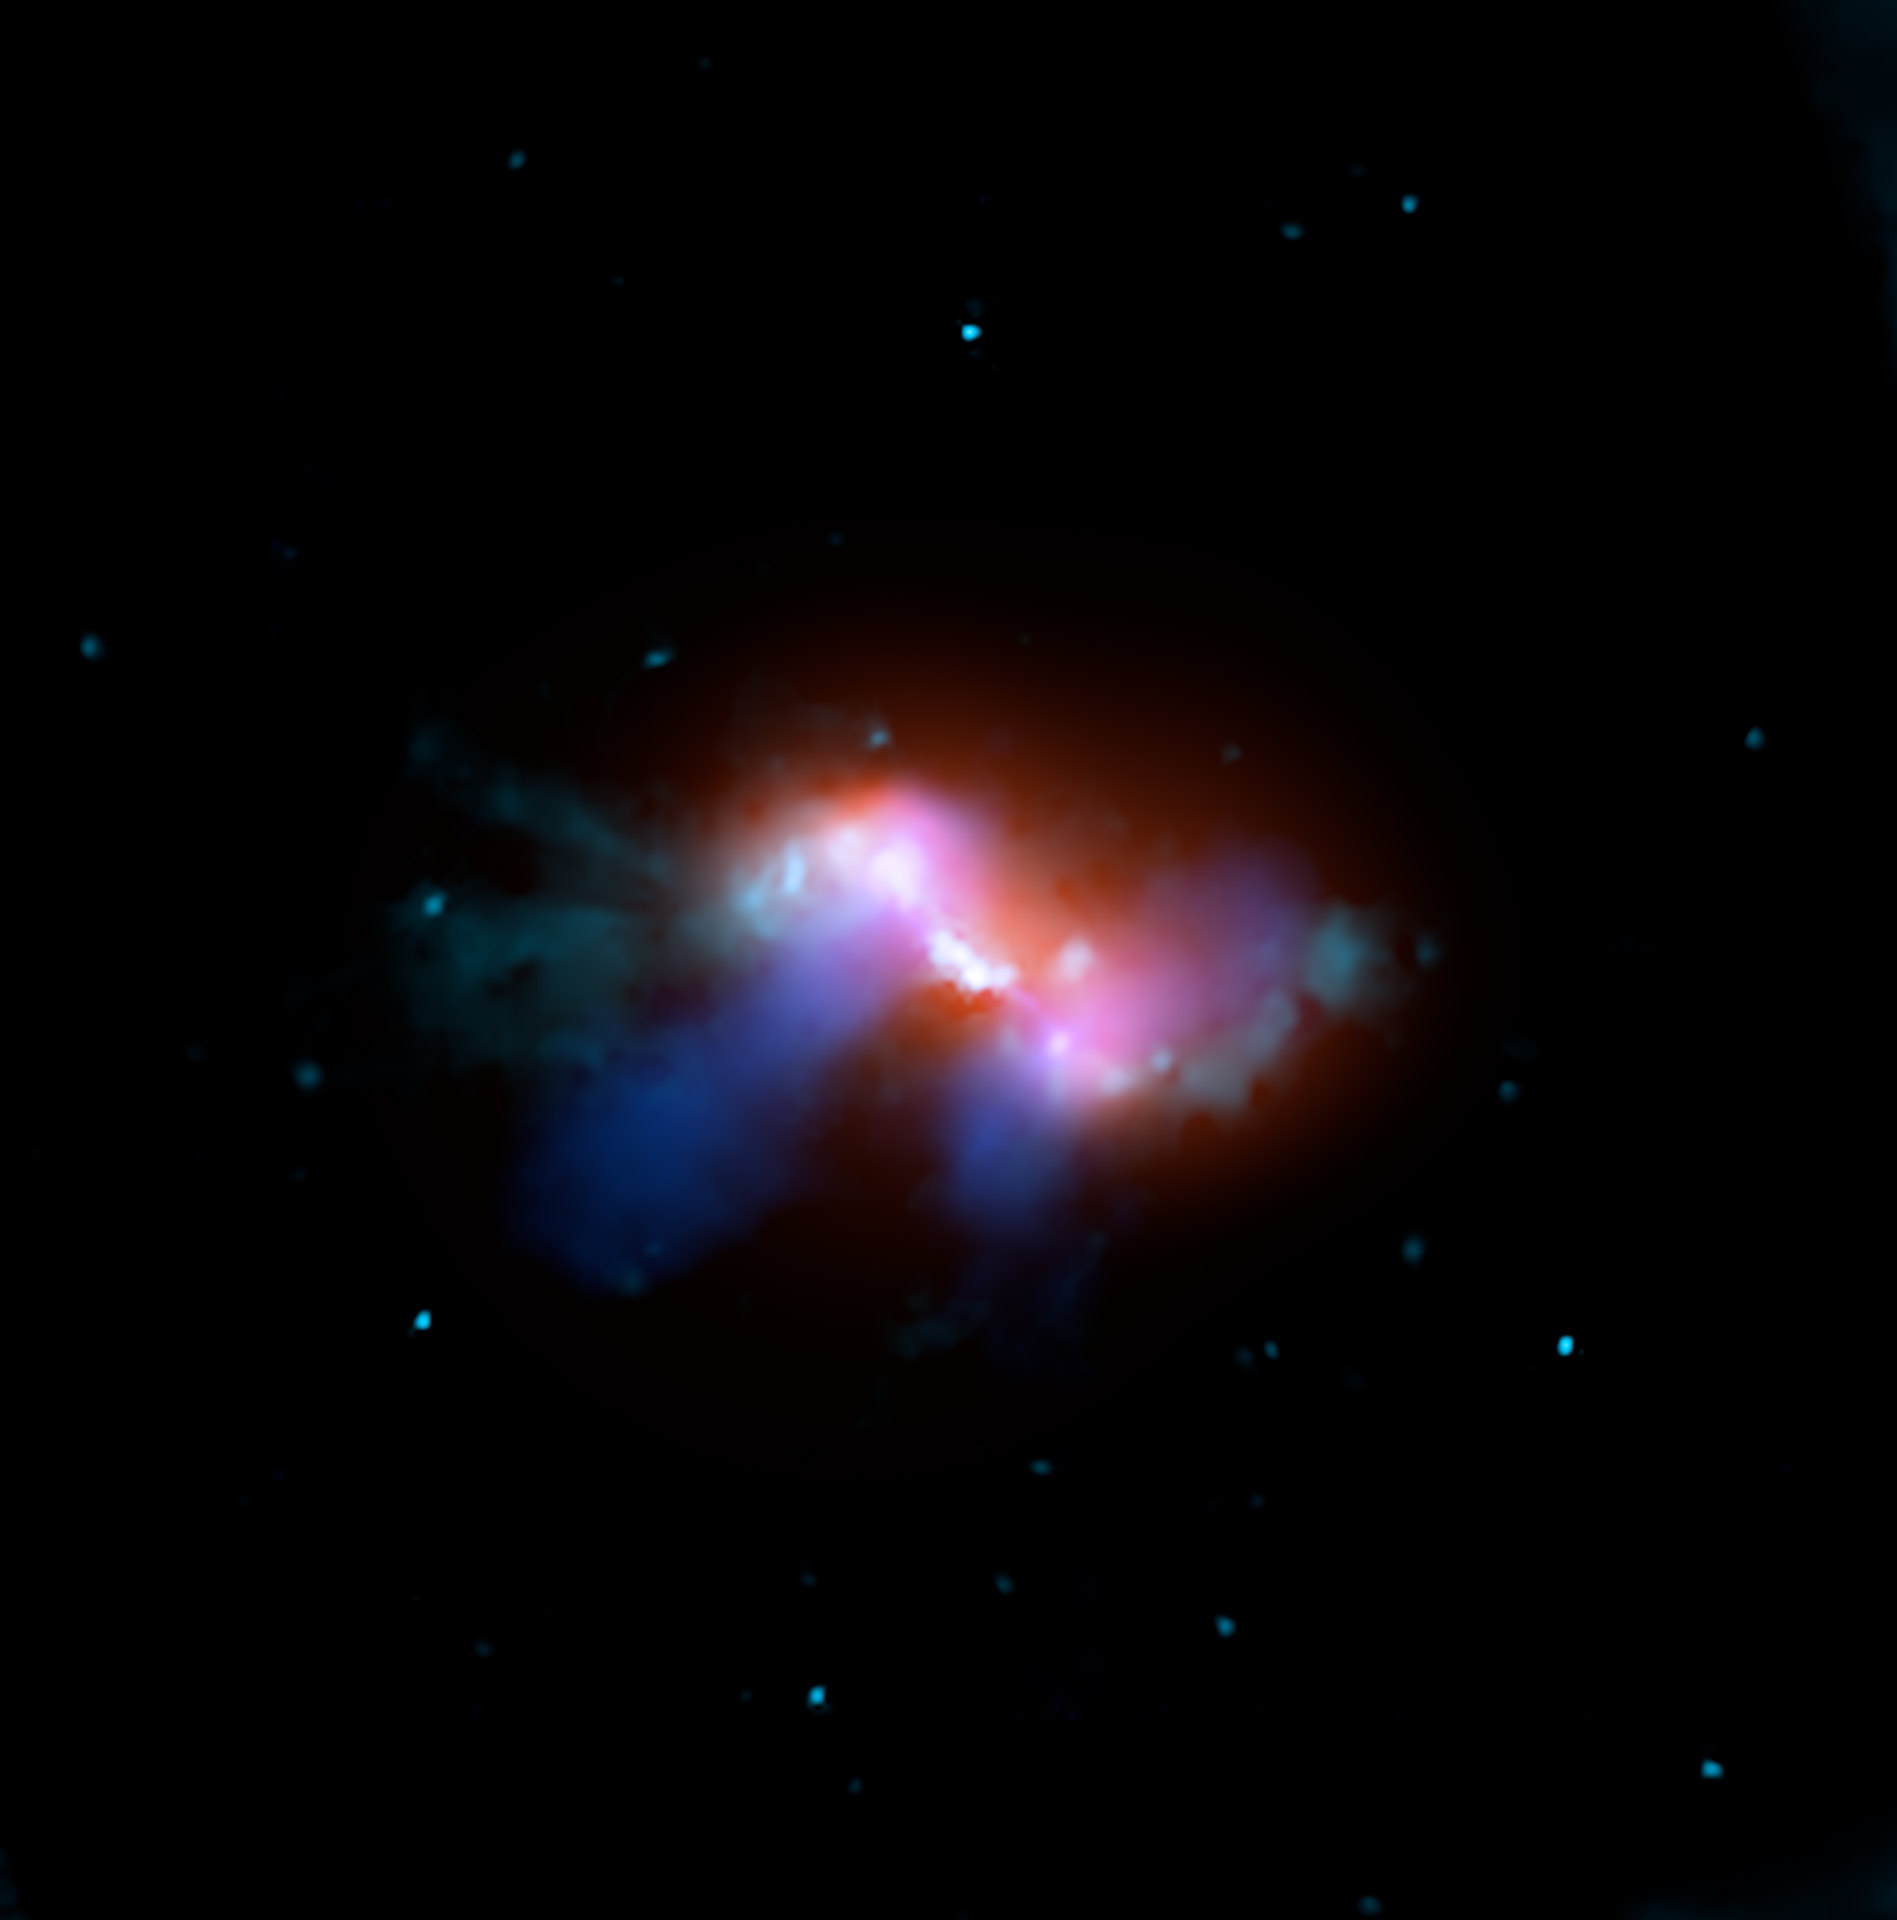

The Black Hole in Radio Galaxy 3C 305

This bizarre galaxy has a supermassive black hole in its center. Data from three different wavelengths were used to create this composite image of galaxy 3C 305 in the constellation of Draco. The radio light, in blue, looks like headlights coming out of the galaxy and is caused by the magnetic field of the giant black hole.

Credit: X-ray: NASA/CXC/CfA/F. Massaro et al.; Optical: NASA/STScI/C.P. O'Dea et al.; Radio: From the VLA, NRAO/AUI/NSF and CfA/F. Massaro, E. Liuzzo, A. Bonafede et al.